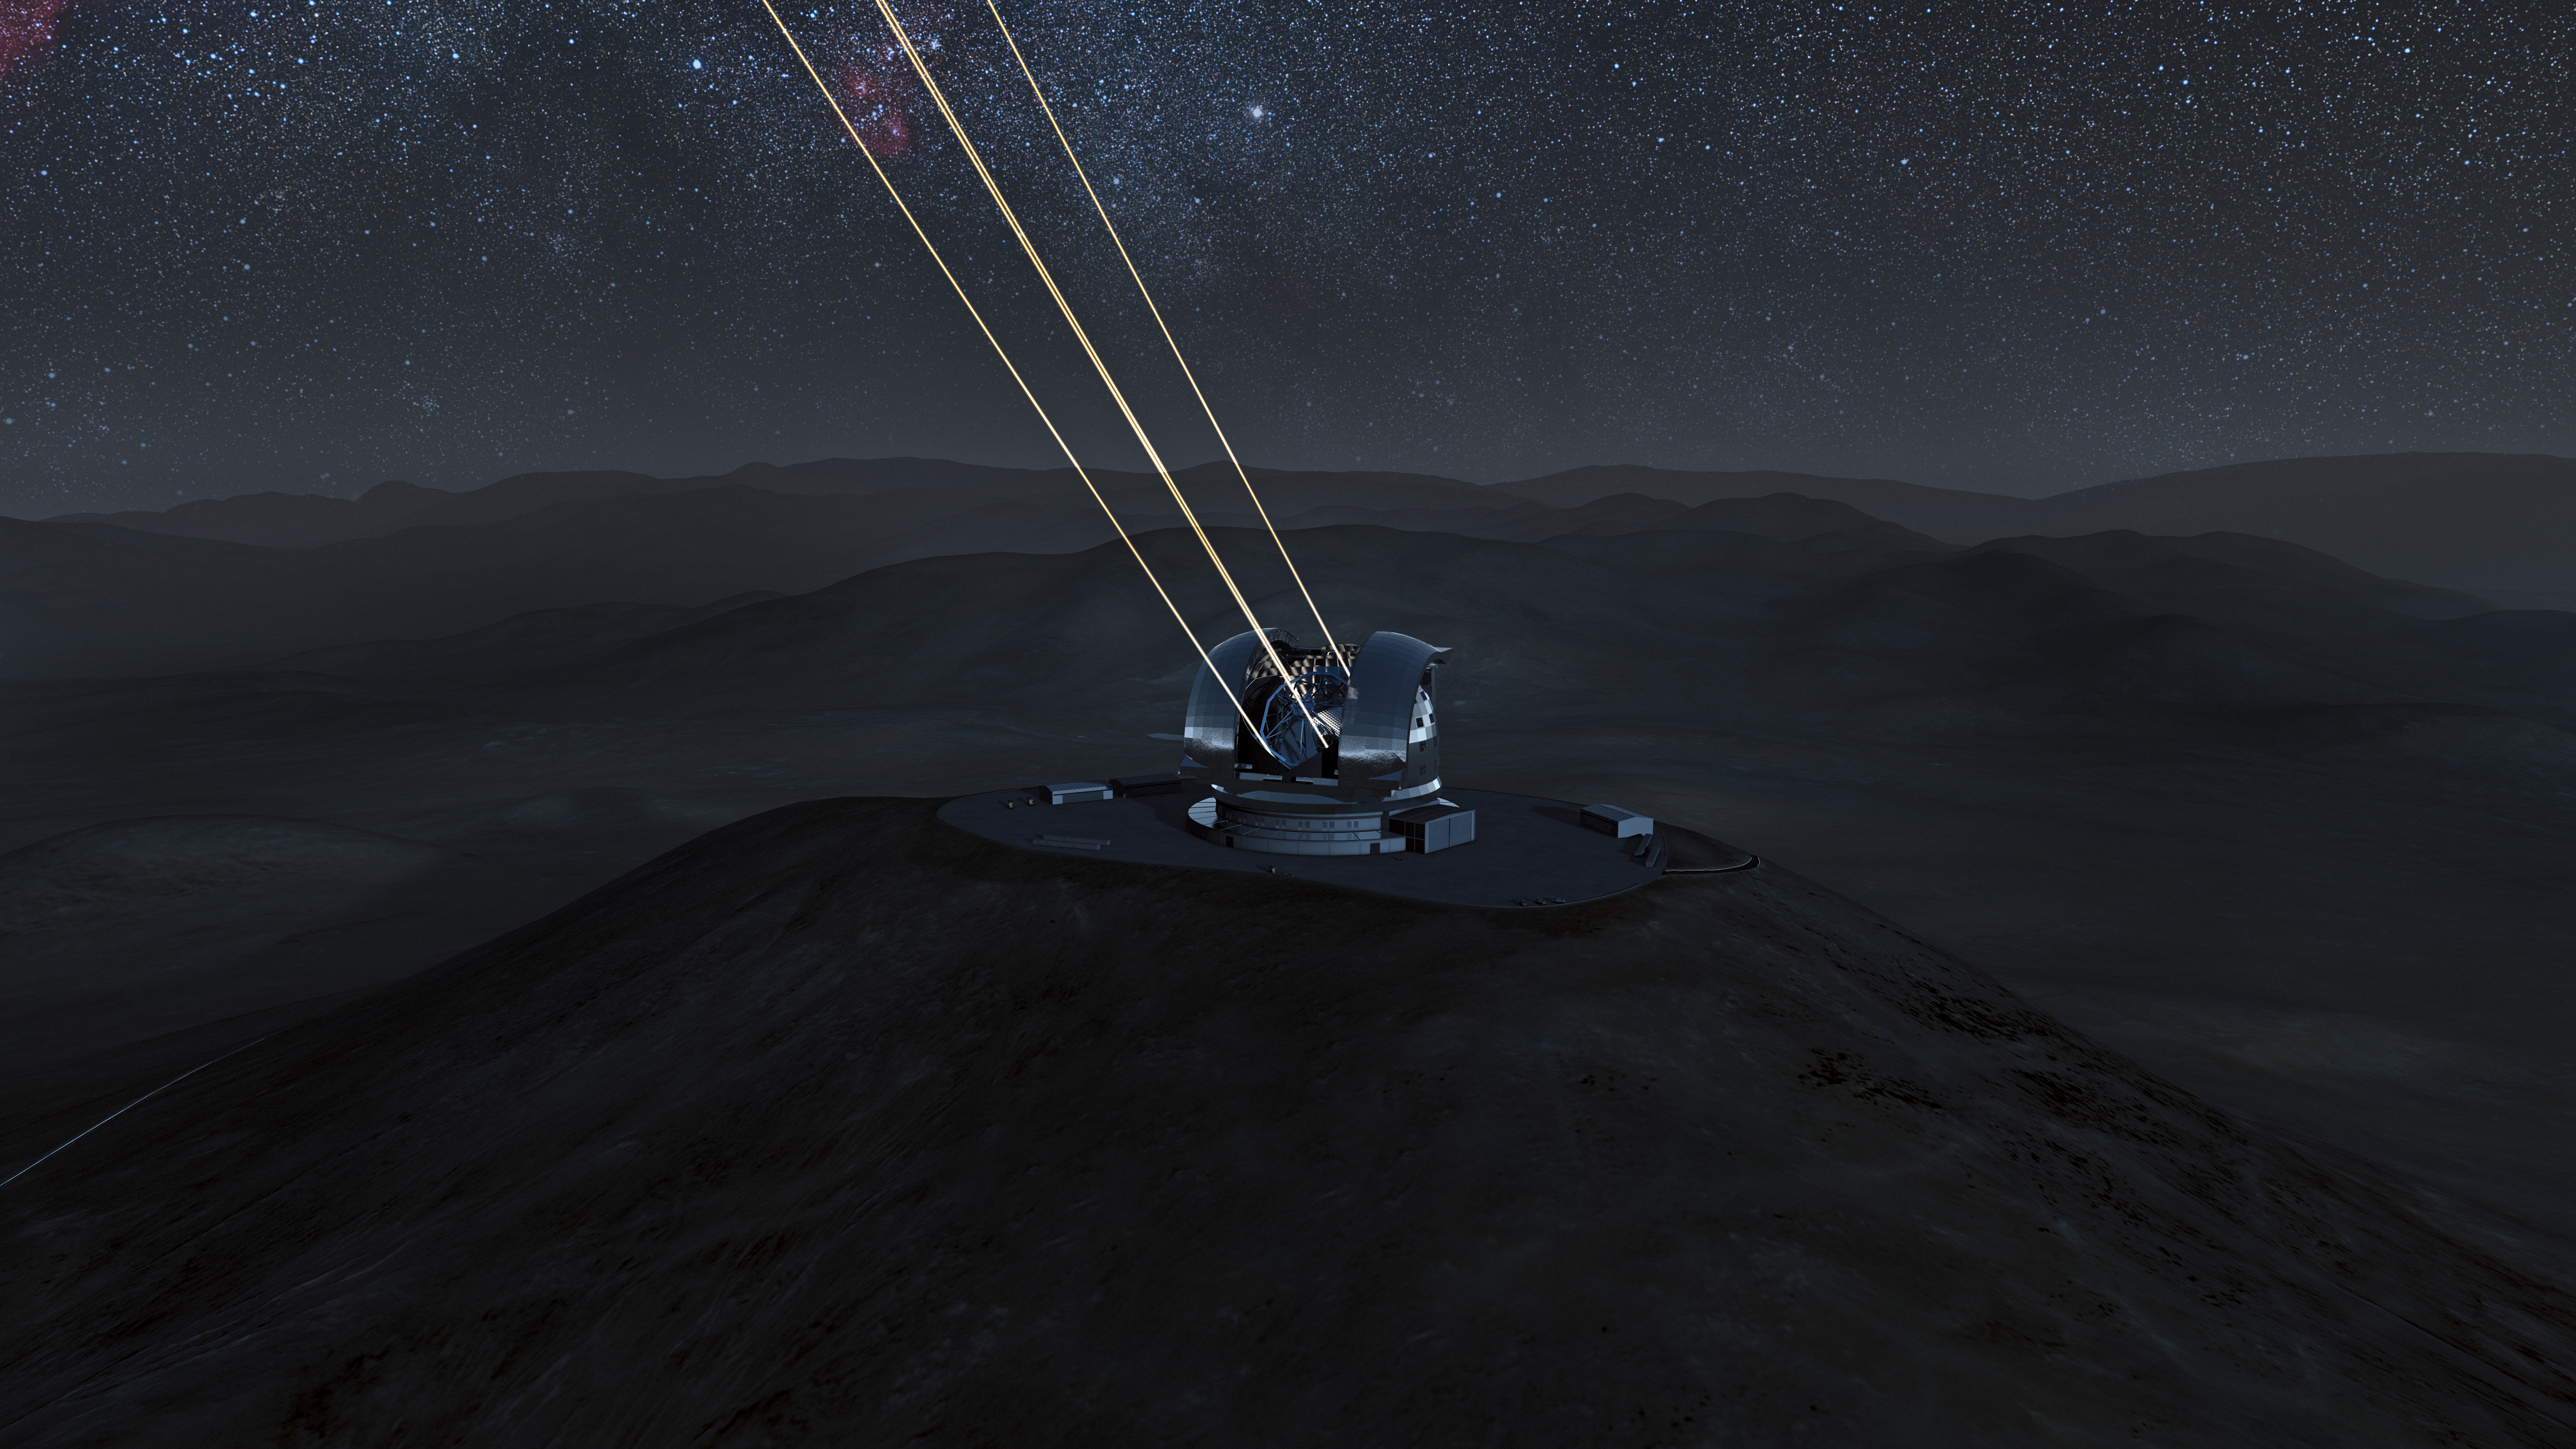

The E-ELT laser guide stars at work (artist’s impression)

Artist's impression of the European Extremely Large Telescope (E-ELT) in its enclosure on Cerro Armazones during night-time observations. The four beams shooting skywards are lasers that create artificial stars high in the Earth’s atmosphere. These form part of a sophisticated system to correct for turbulence and create much sharper images. The 40-metre-class E-ELT will be the largest optical/infrared telescope in the world — the world's biggest eye on the sky. Operations are planned to start early in the next decade, and the E-ELT will tackle some of the biggest scientific challenges of our time.

The design for the E-ELT shown here was published in 2011 and is preliminary.

Credit: ESO/L. Calçada